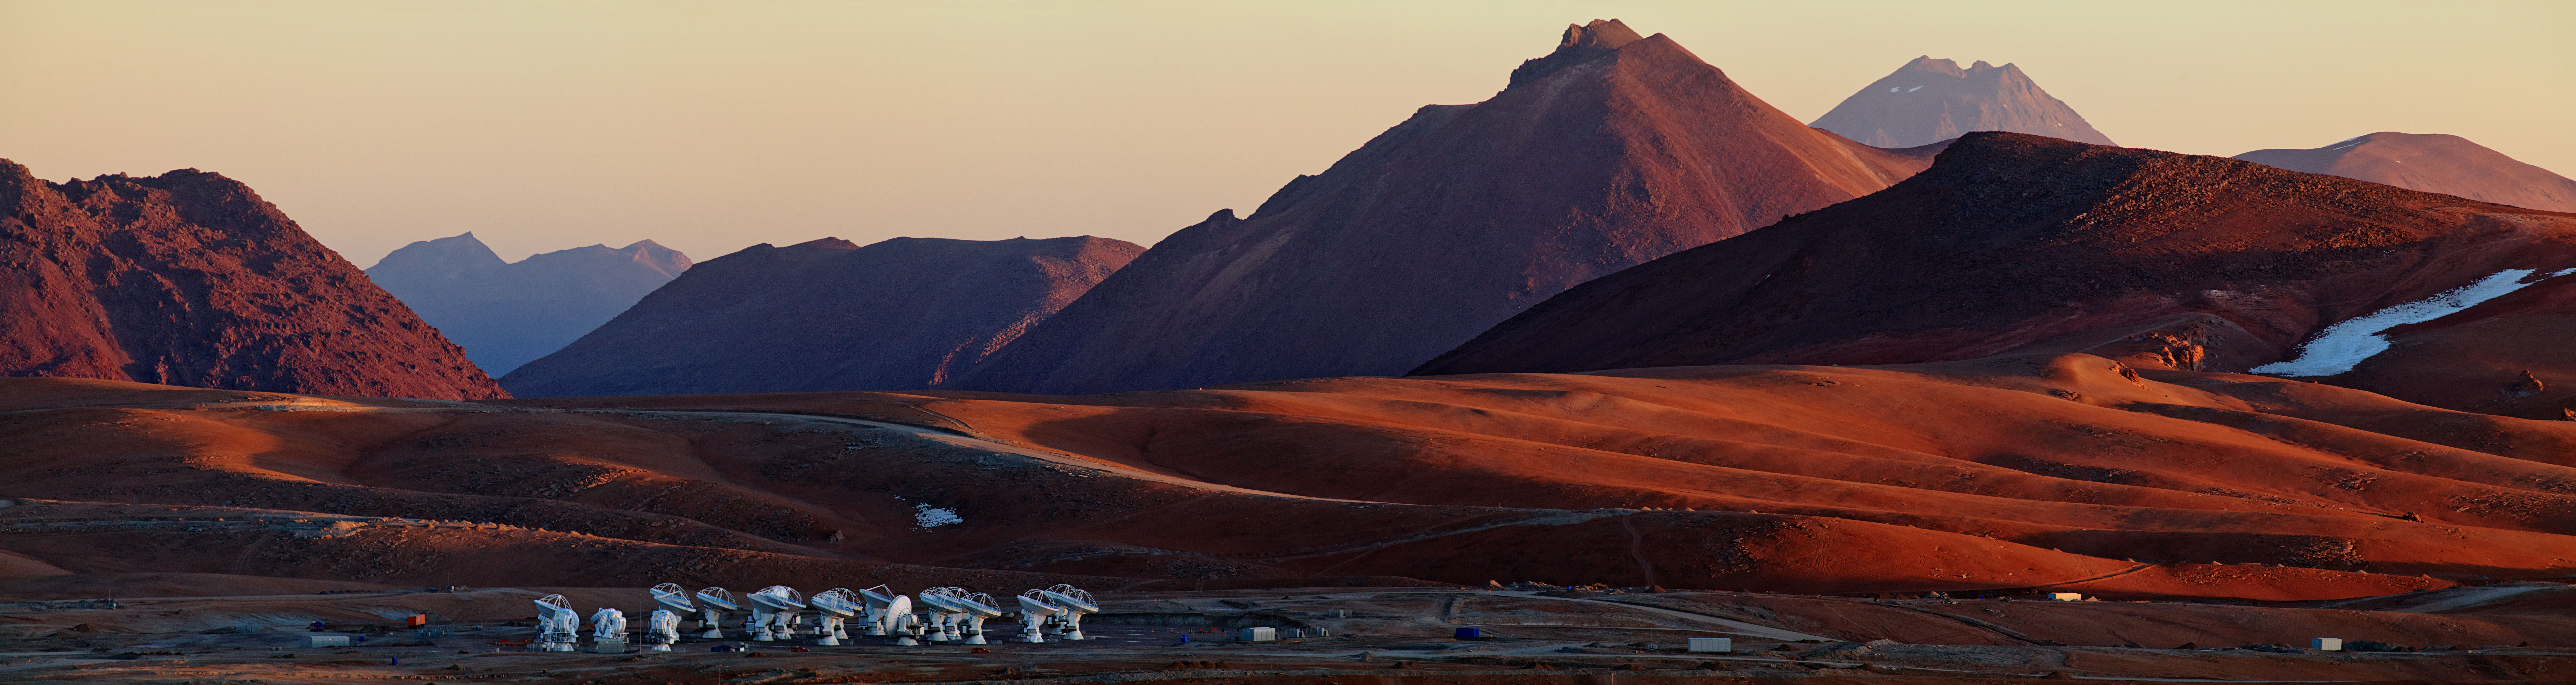

ALMA’s solitude

This panoramic view of the Chajnantor Plateau shows the site of the Atacama Large Millimeter/submillimeter Array (ALMA), taken from near the peak of Cerro Chico. Babak Tafreshi, an ESO Photo Ambassador, has succeeded in capturing the feeling of solitude experienced at the ALMA site, 5000 metres above sea level in the Chilean Andes. Light and shadow paint the landscape, enhancing the otherworldly appearance of the terrain. In the foreground of the image, clustered ALMA antennas look like a crowd of strange, robotic visitors to the plateau. When the telescope is completed in 2013, there will be a total of 66 such antennas in the array, operating together.

ALMA is already revolutionising how astronomers study the Universe at millimetre and submillimetre wavelengths. Even with a partial array of antennas, ALMA is more powerful than any previous telescope at these wavelengths, giving astronomers an unprecedented capability to study the cool Universe — molecular gas and dust as well as the relic radiation of the Big Bang. ALMA studies the building blocks of stars, planetary systems, galaxies, and life itself. By providing scientists with detailed images of stars and planets being born in gas clouds near the Solar System, and detecting distant galaxies forming at the edge of the observable Universe, which we see as they were roughly ten billion years ago, it will let astronomers address some of the deepest questions of our cosmic origins.

ALMA, an international astronomy facility, is a partnership of Europe, North America and East Asia in cooperation with the Republic of Chile. ALMA construction and operations are led on behalf of Europe by ESO, on behalf of North America by the National Radio Astronomy Observatory (NRAO), and on behalf of East Asia by the National Astronomical Observatory of Japan (NAOJ). The Joint ALMA Observatory (JAO) provides the unified leadership and management of the construction, commissioning and operation of ALMA.

Credit: ESO/B. Tafreshi (twanight.org)